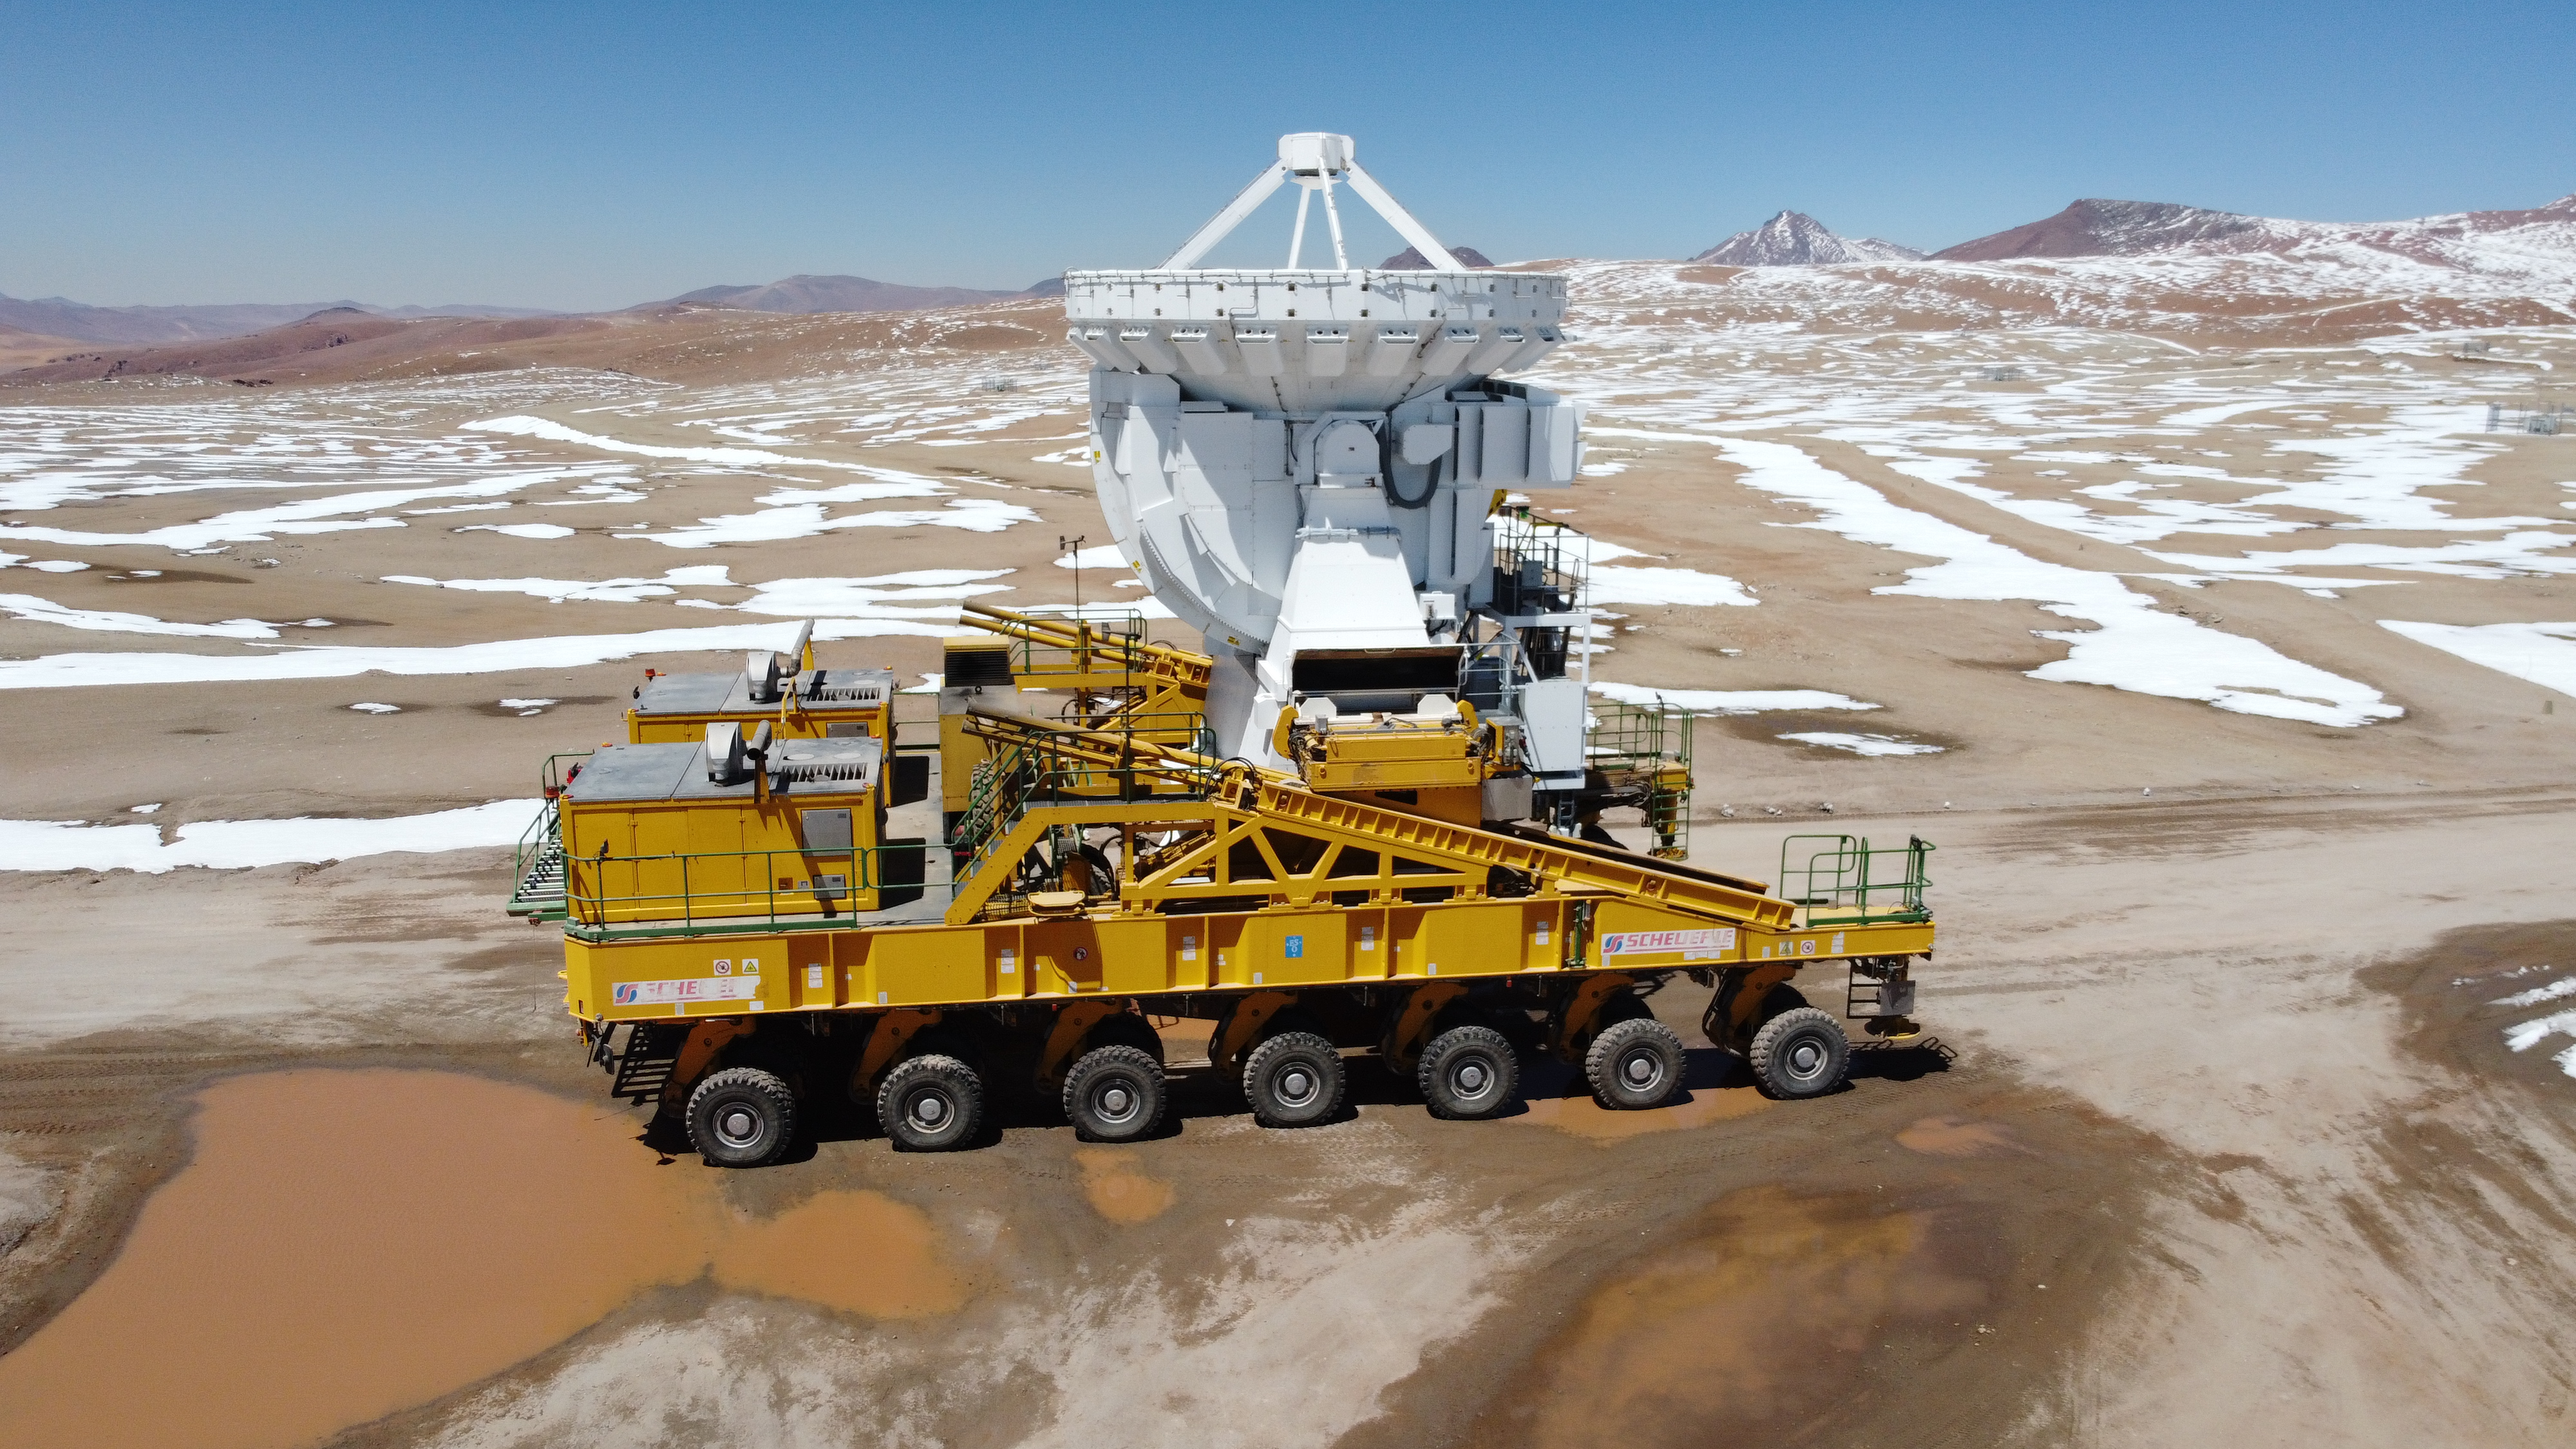

Journey

After a blizzard, the antenna transporter Lore returns to its regular duties on the Chajnantor plateau (5,000m altitude).

Credit: Juan Carlos Rojas - ALMA (ESO/NAOJ/NRAO)